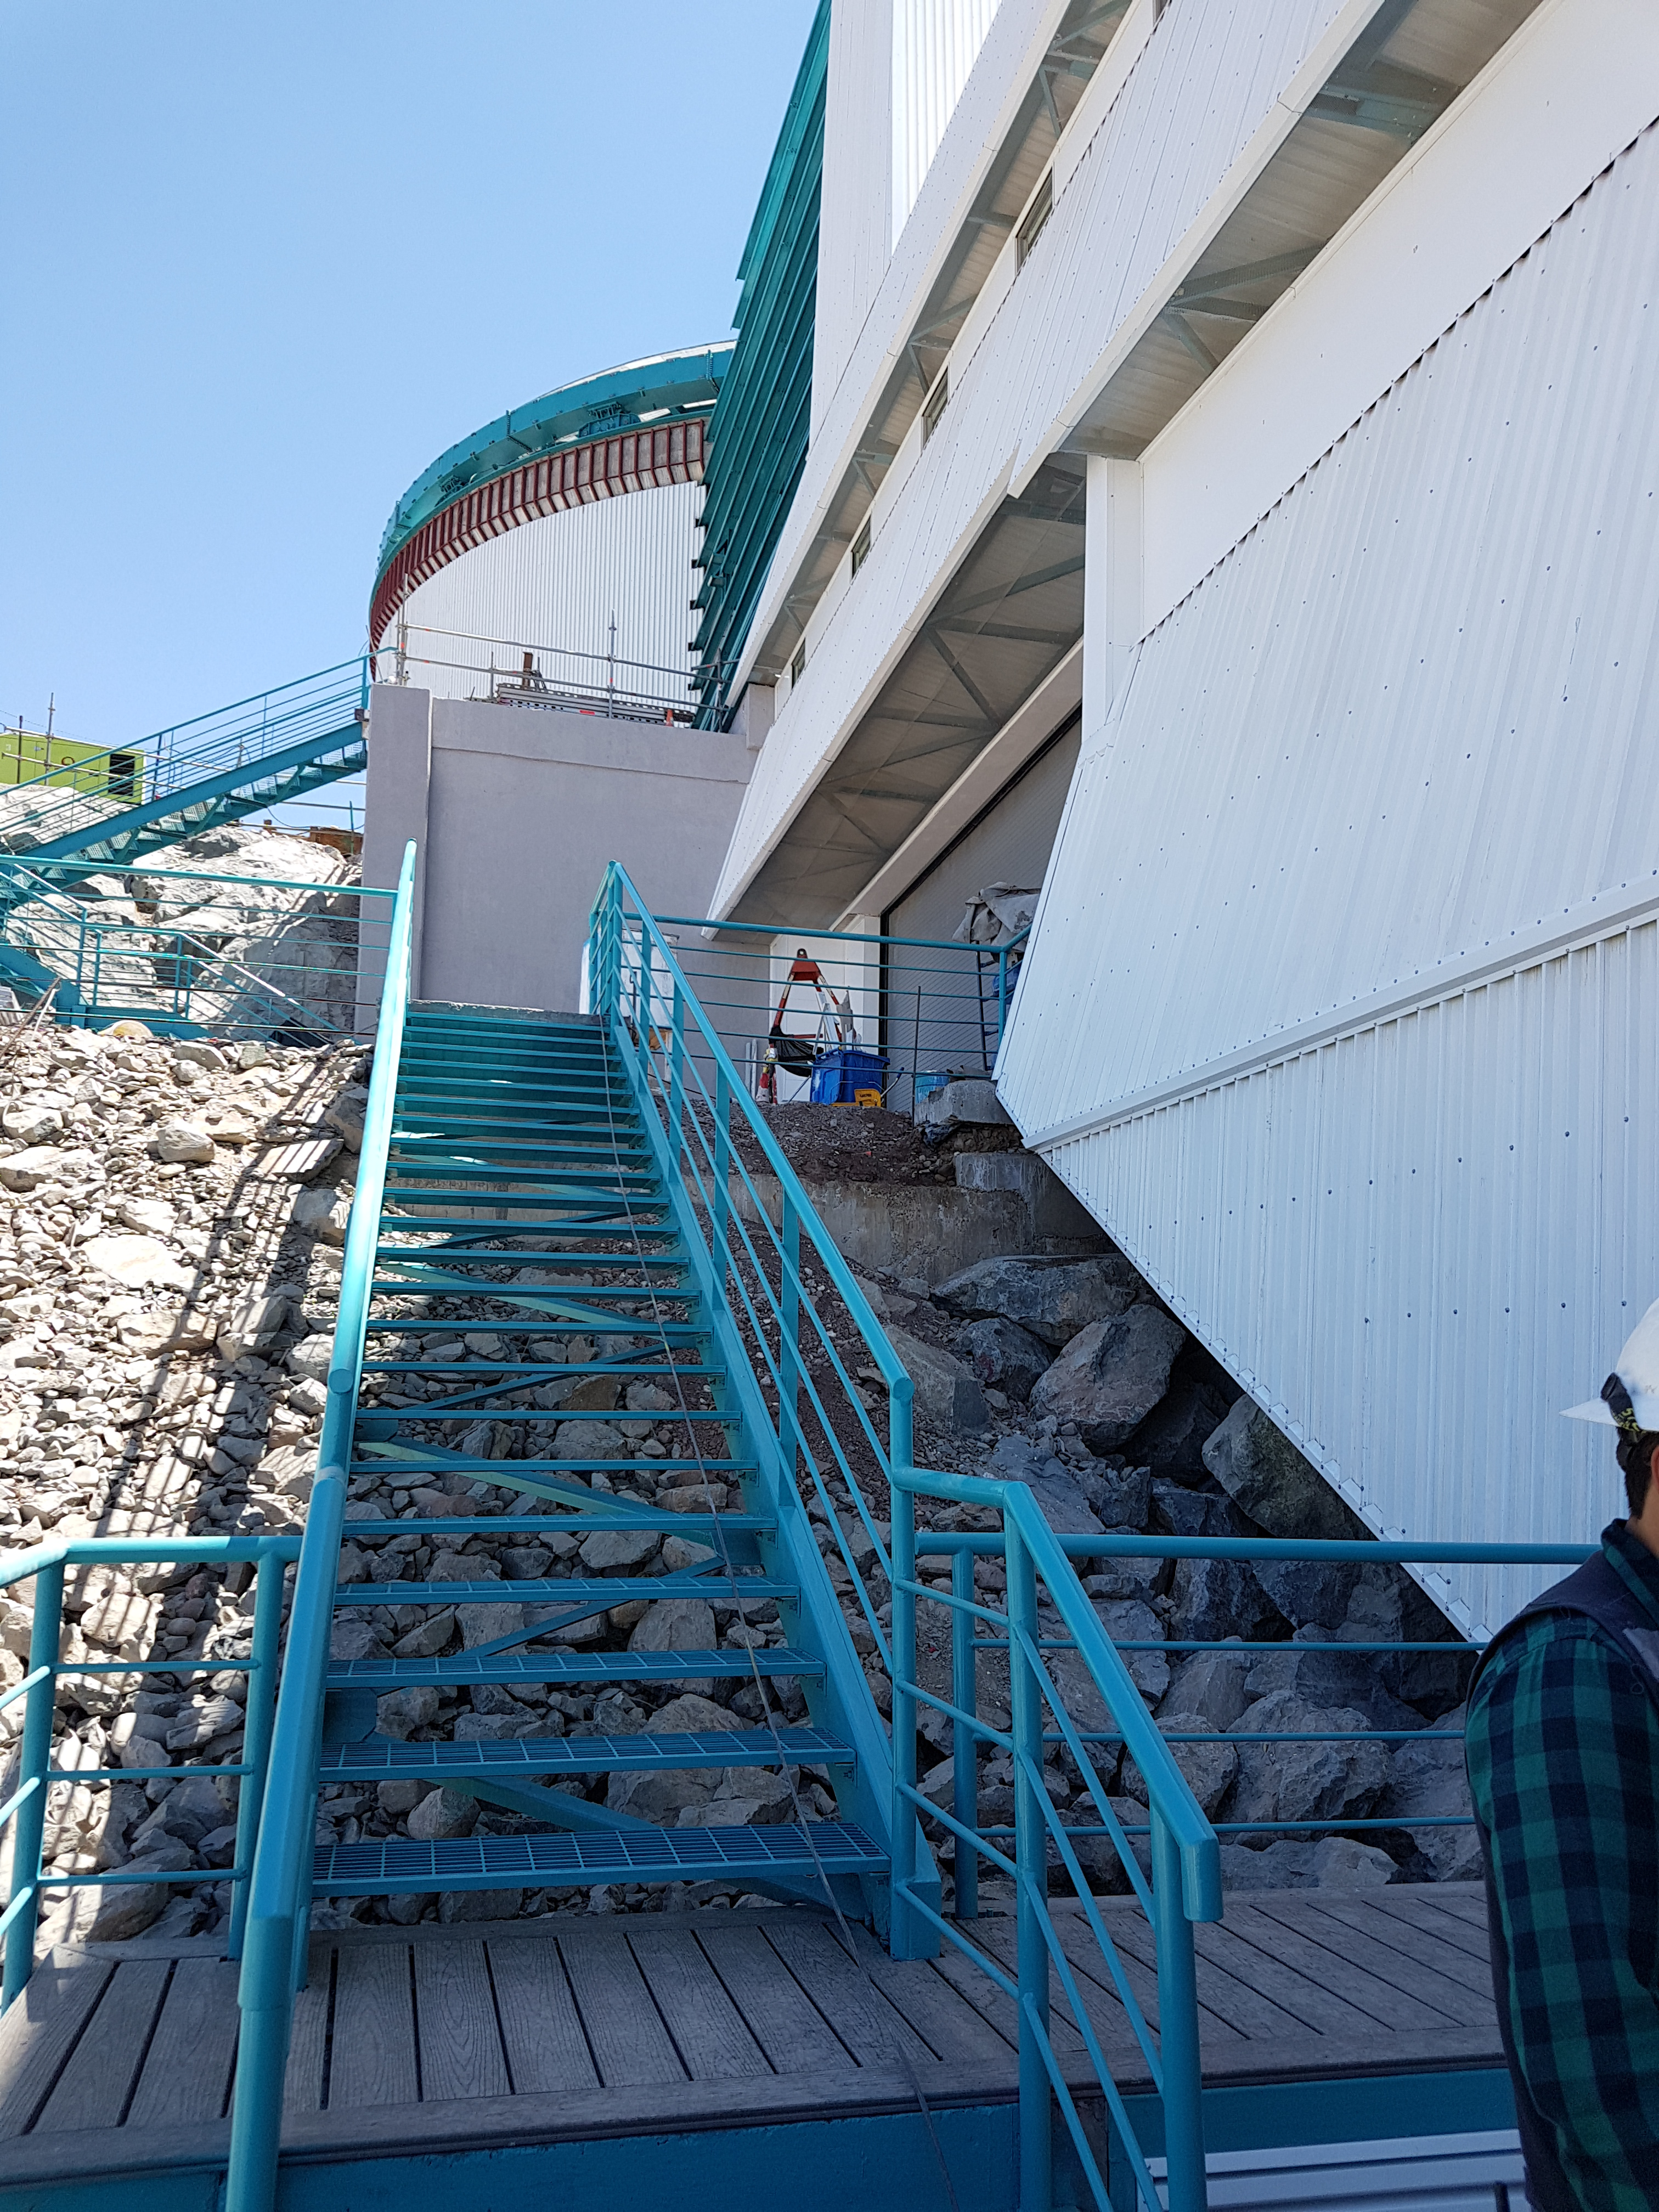

Construction Progress February 2018

This exterior stairwell is on the west side of the summit facility, near the electrical transformer and the collection tanks for the coating plant washing station.

Credit: Rubin Observatory/NSF/AURA